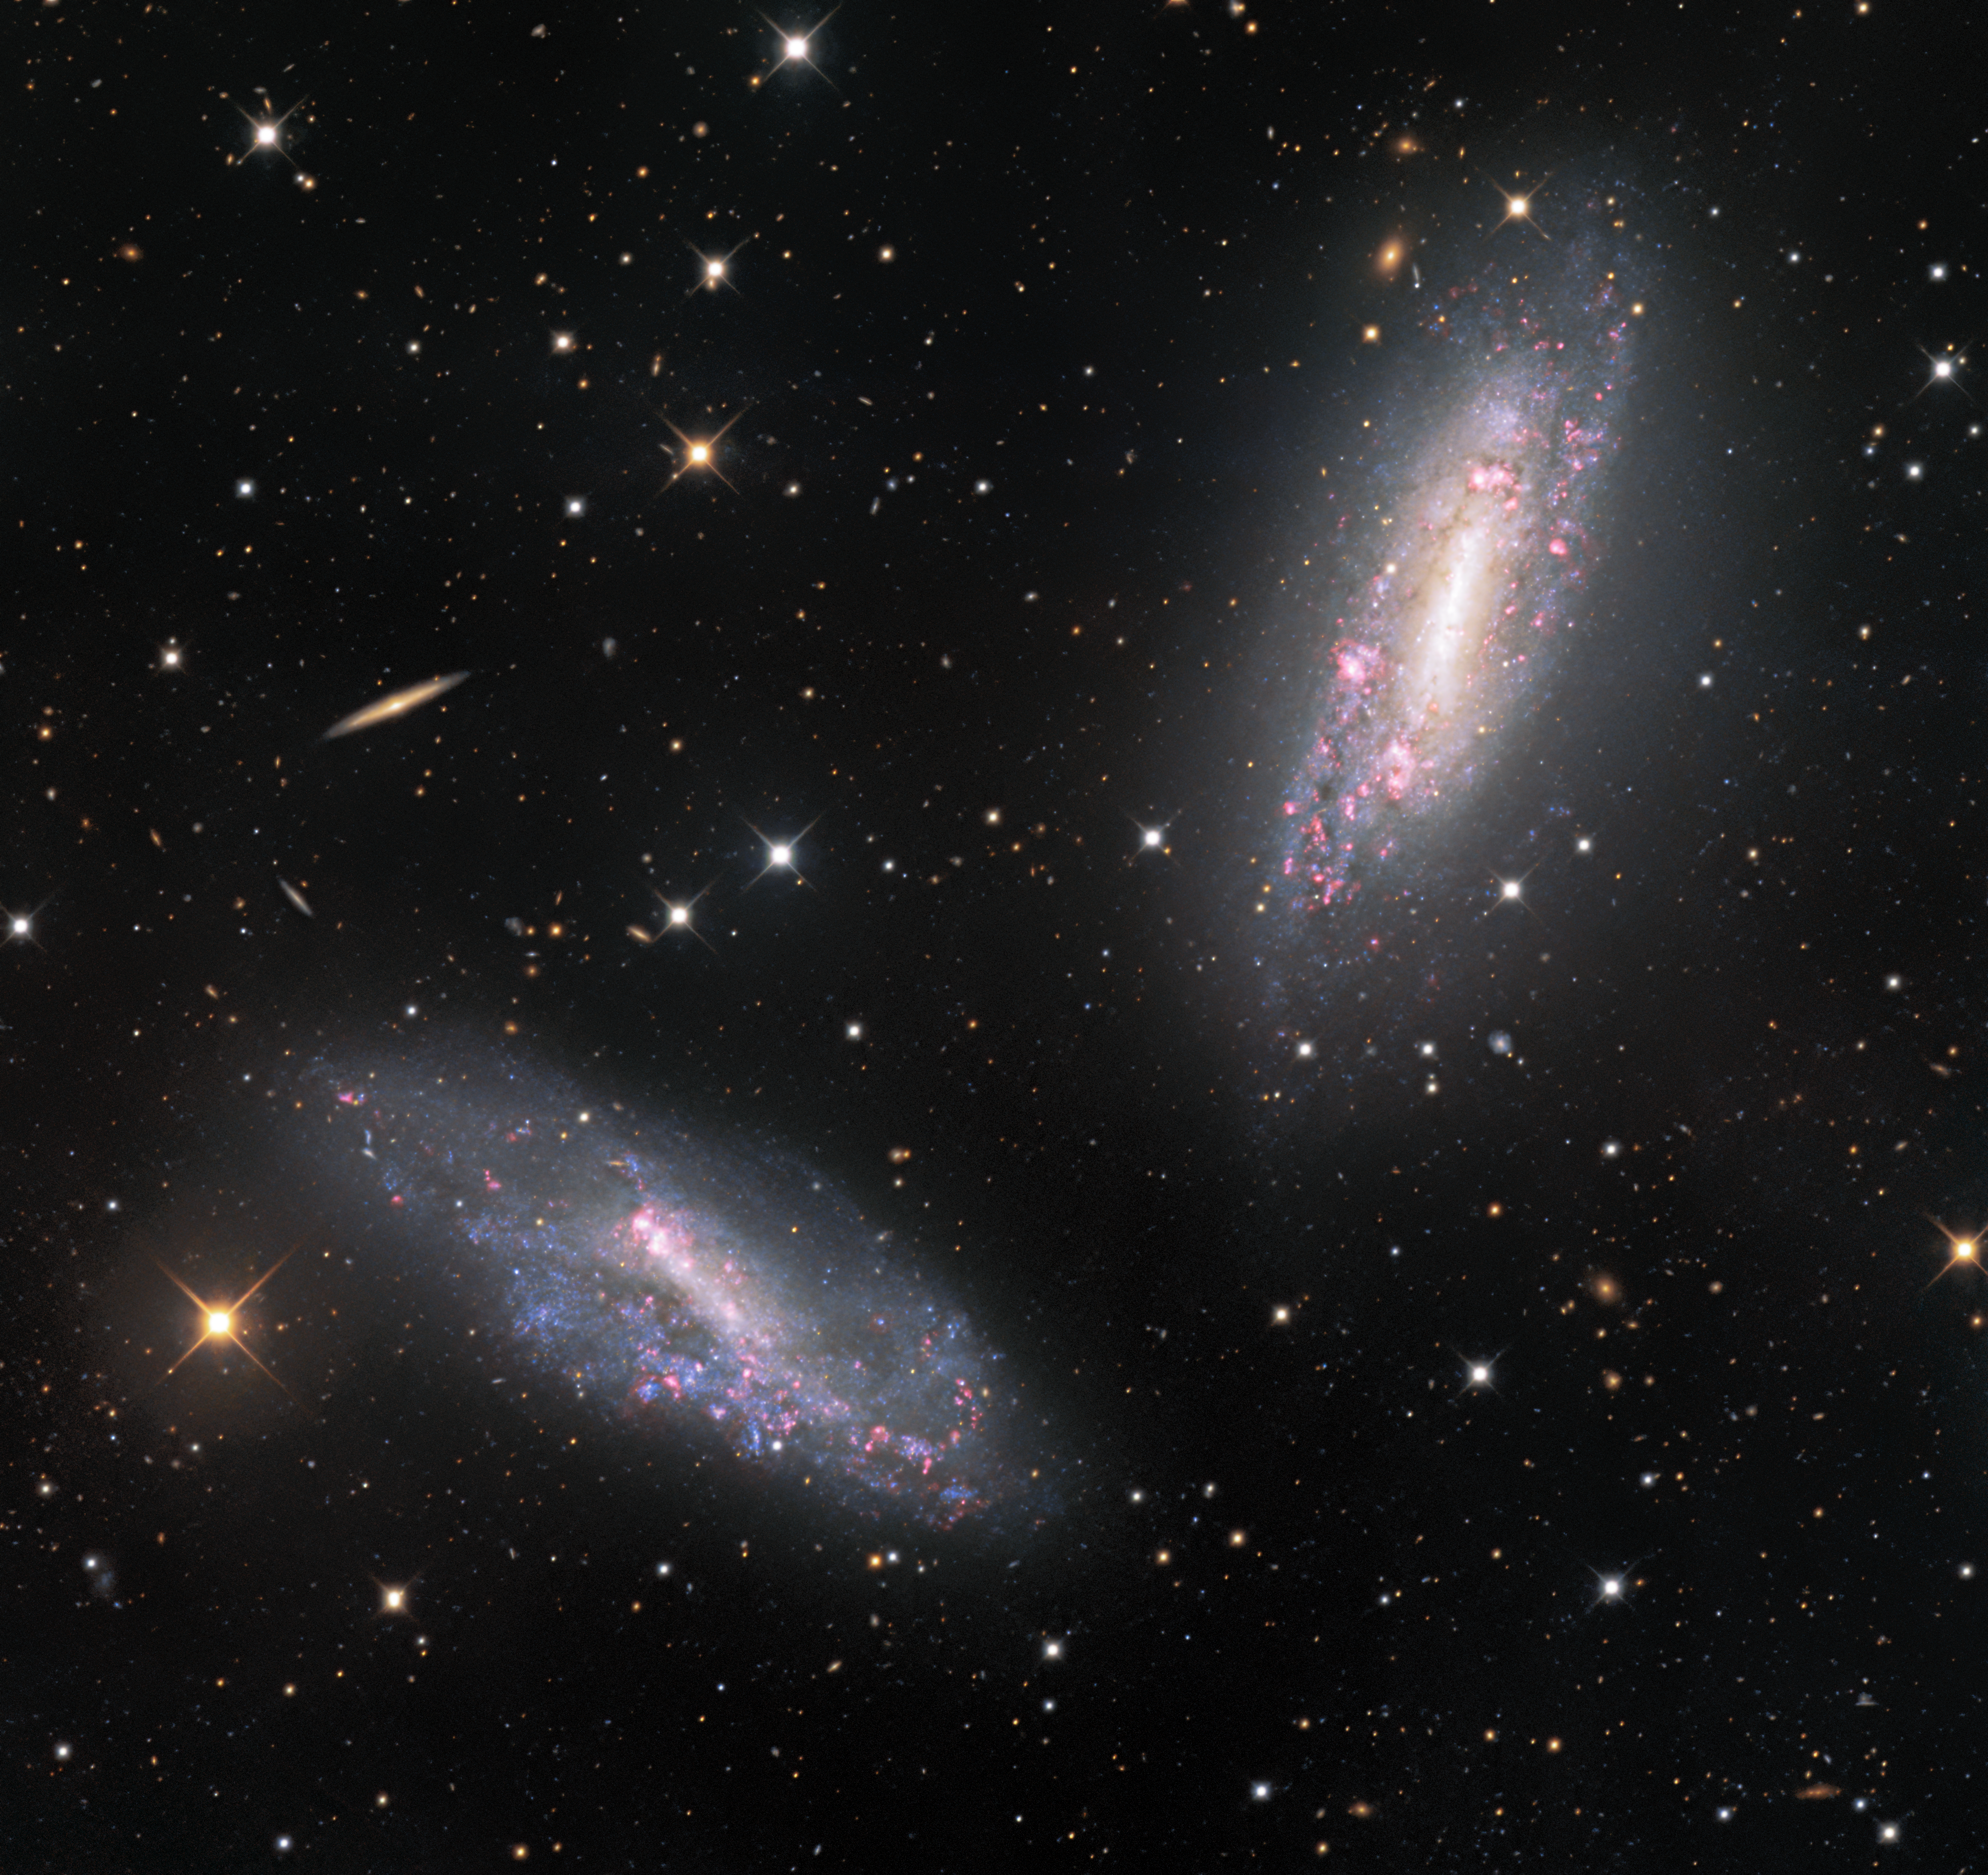

A (Galactic) Arm’s Length Away

The two galaxies in this image — NGC 672 (top right) and IC 1727 (bottom left) — appear to be so close that they are almost elbowing each other. In fact, the galaxies shown in this beautifully detailed image taken at NSF Kitt Peak National Observatory, a program of NSF NOIRLab, are classified as a galactic pair, and the gravity of each galaxy influences the other. The pair is located around 20 million light-years away from Earth, and the space between them spans over 80,000 light-years — a seemingly enormous gap. However, from the perspective of the galaxies themselves, that separation is not so significant, as it is roughly equivalent to the size of the galaxies themselves.

Credit: KPNO/NOIRLab/NSF/AURA Acknowledgments: PI: M T. Patterson (New Mexico State University) Image processing: Travis Rector (University of Alaska Anchorage), Mahdi Zamani & Davide de Martin